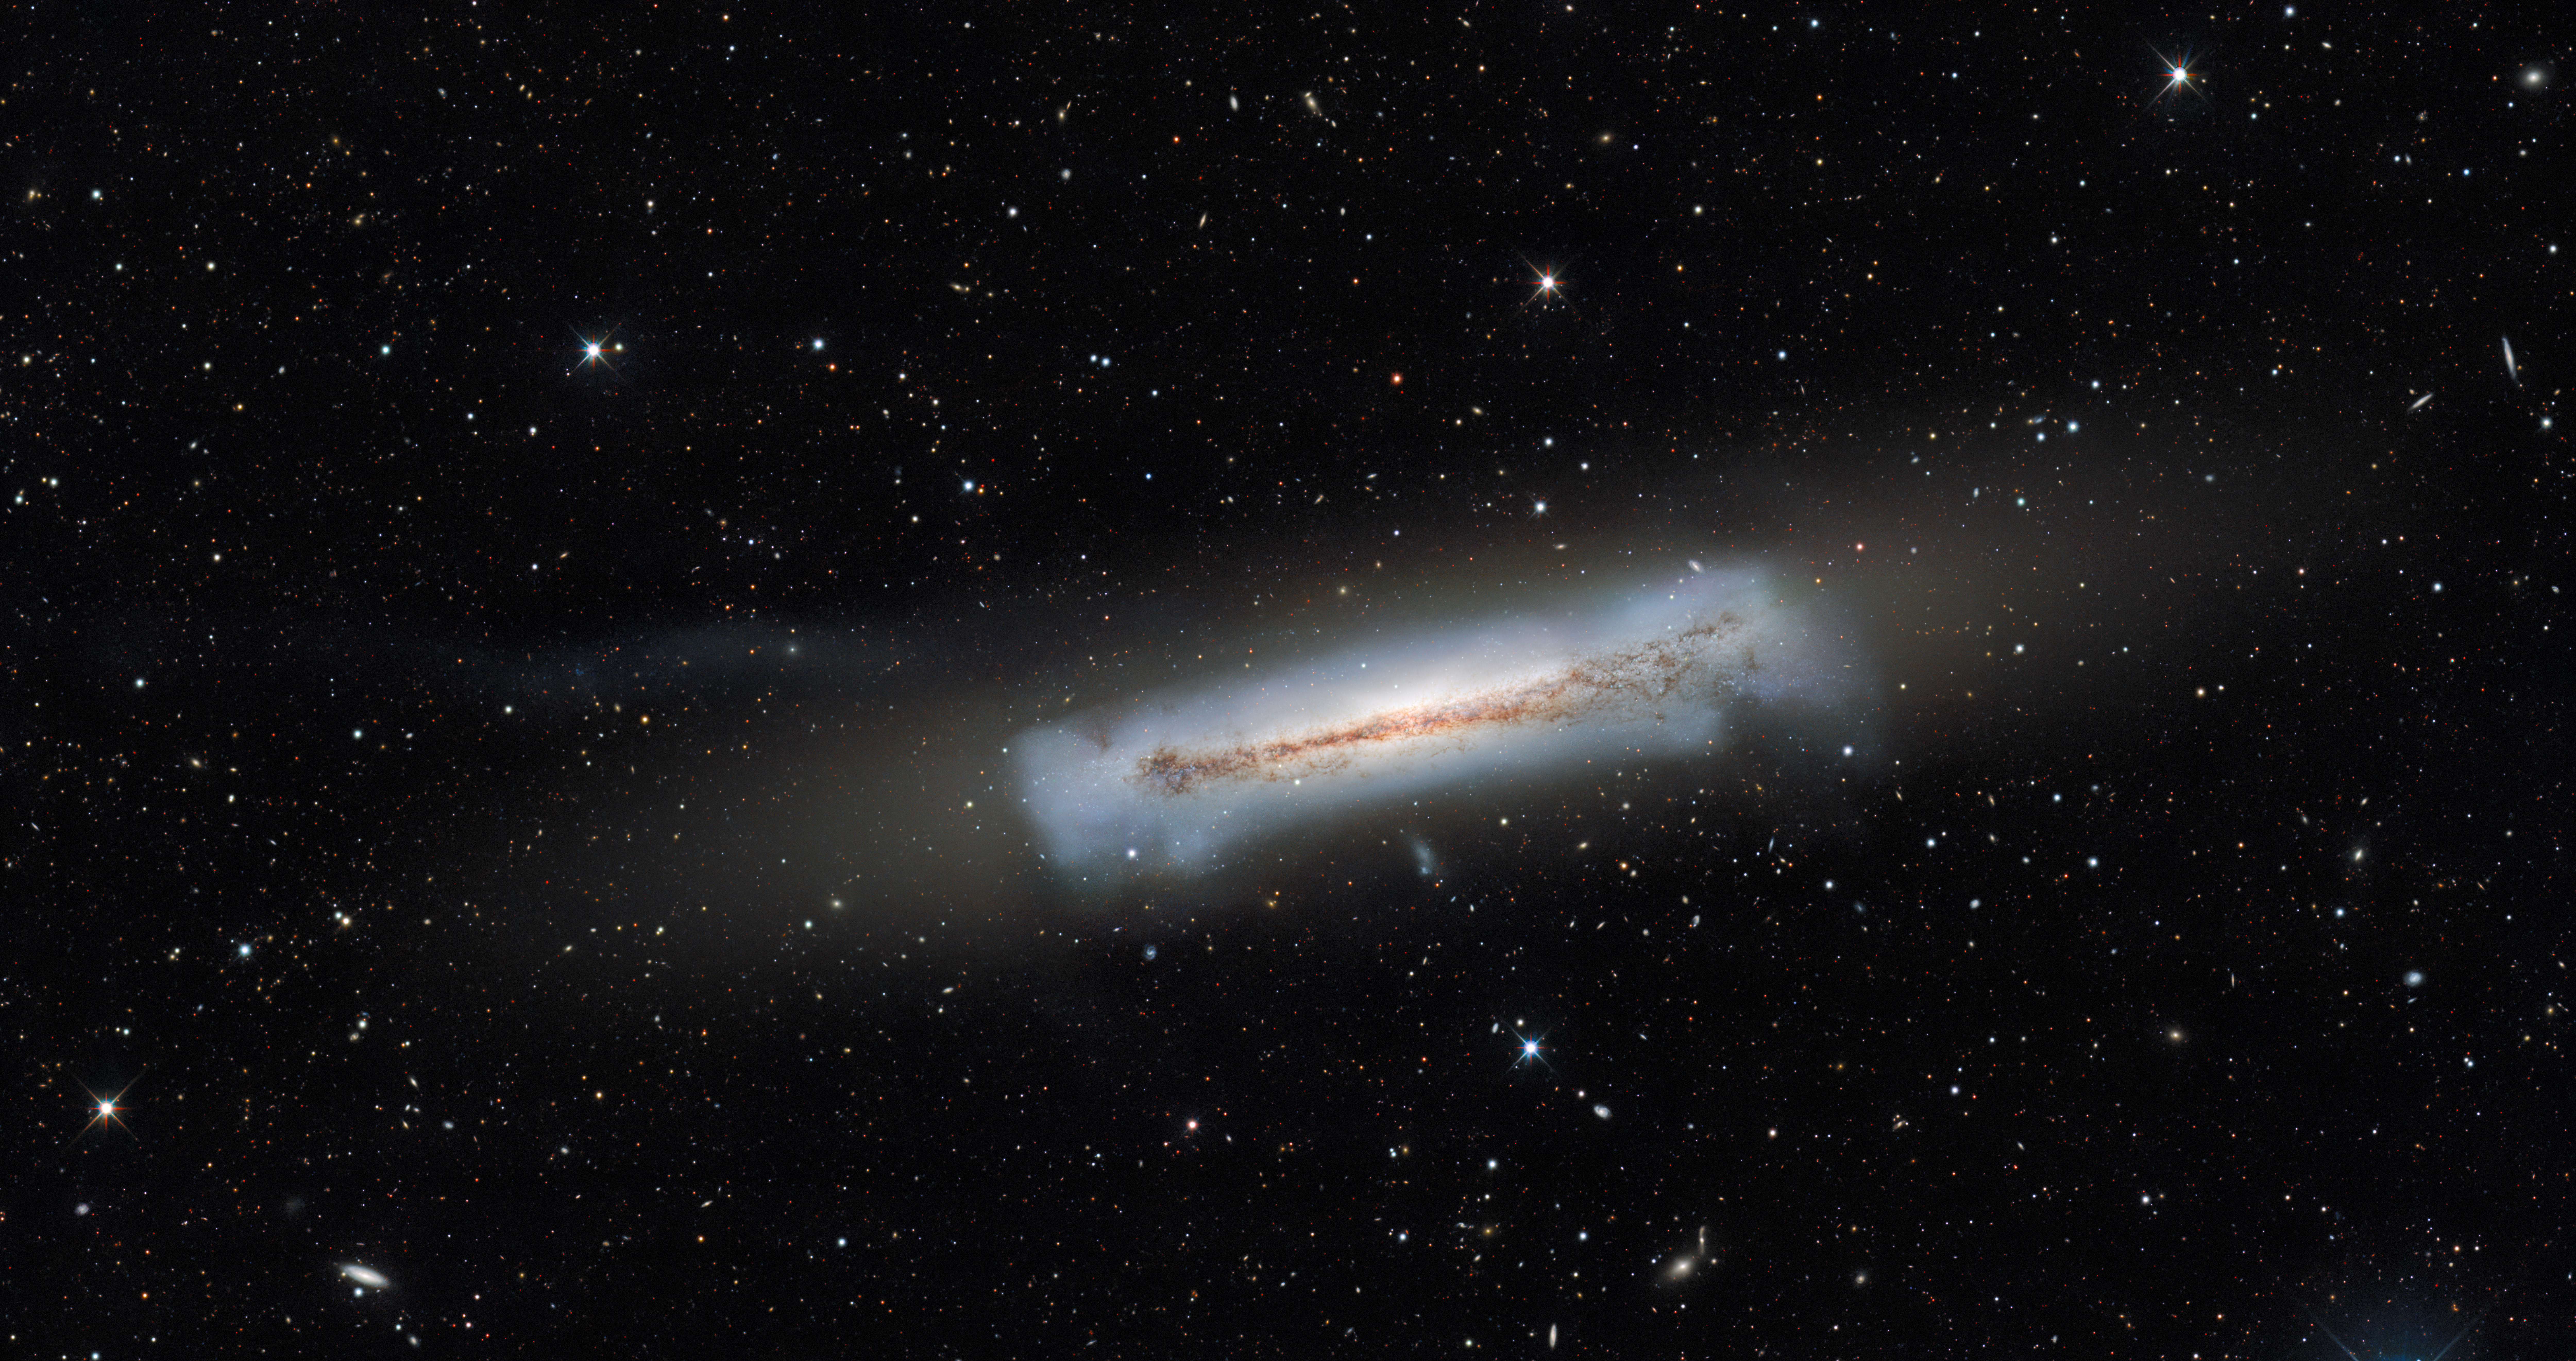

NGC 3628 and an example of an ultra-compact dwarf galaxy (no annotations)

NGC 3628, sometimes nicknamed the Hamburger Galaxy or Sarah's Galaxy, is an unbarred spiral galaxy about 35 million light-years away in the constellation Leo. Extending to the left of NGC 3628 for around 300,000 light-years is a ‘tidal tail’ — an elongated region of stars that arises as a result of gravitational interaction with another galaxy. Embedded within this tidal tail is the ultra-compact dwarf galaxy known as NGC 3628-UCD1.

This image was captured by the US Department of Energy’s (DOE) Dark Energy Camera mounted on the National Science Foundation’s (NSF) Víctor M. Blanco 4-meter Telescope at Cerro Tololo Inter-American Observatory in Chile, a Program of NSF NOIRLab. NGC 3628 was not part of the survey of the Virgo Cluster.

Credit: CTIO/NOIRLab/DOE/NSF/AURAImage processing: T.A. Rector (University of Alaska Anchorage/NSF NOIRLab), M. Zamani (NSF NOIRLab), & D. de Martin (NSF NOIRLab)